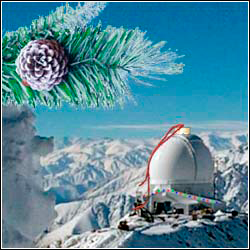

Holiday card 2002

Holiday card 2002.

Credit: Sergio Franco (with enhancements by M. Newhouse)